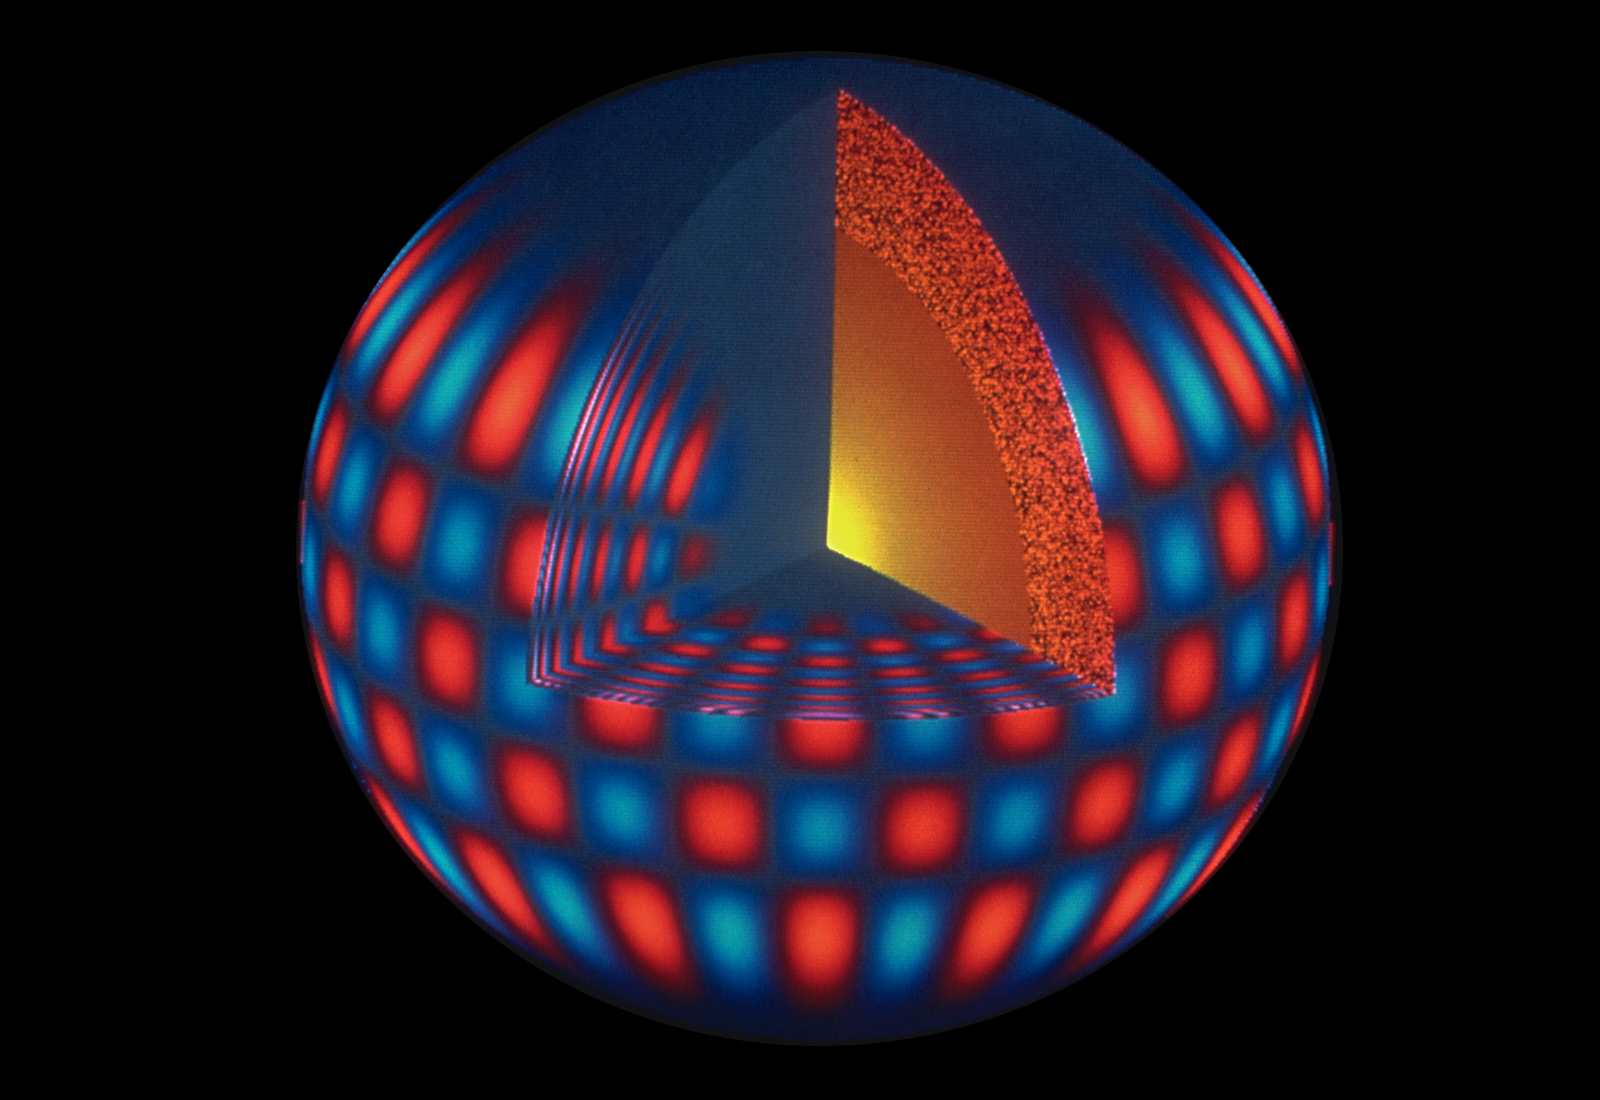

Illustration of Sun's vibrational modes

This color picture is a computer representation of one of nearly ten million modes of sound wave oscillations of the Sun, showing receding regions in red tones and approaching regions in blue. By measuring the frequencies of many such modes and using theoretical models, solar astronomers can infer much about the internal structure and dynamics of the Sun. This technique is called helioseismology, because of its similarities to terrestrial seismology, and is at the heart of the NOAO program called the Global Oscillation Network Group (GONG). GONG operates an international network of instrument stations that provide continuous measurements of such oscillations, by always having a station in daylight at all times. This project will provide a greatly extended understanding of our nearest star.

Credit: NSO/AURA/NSF